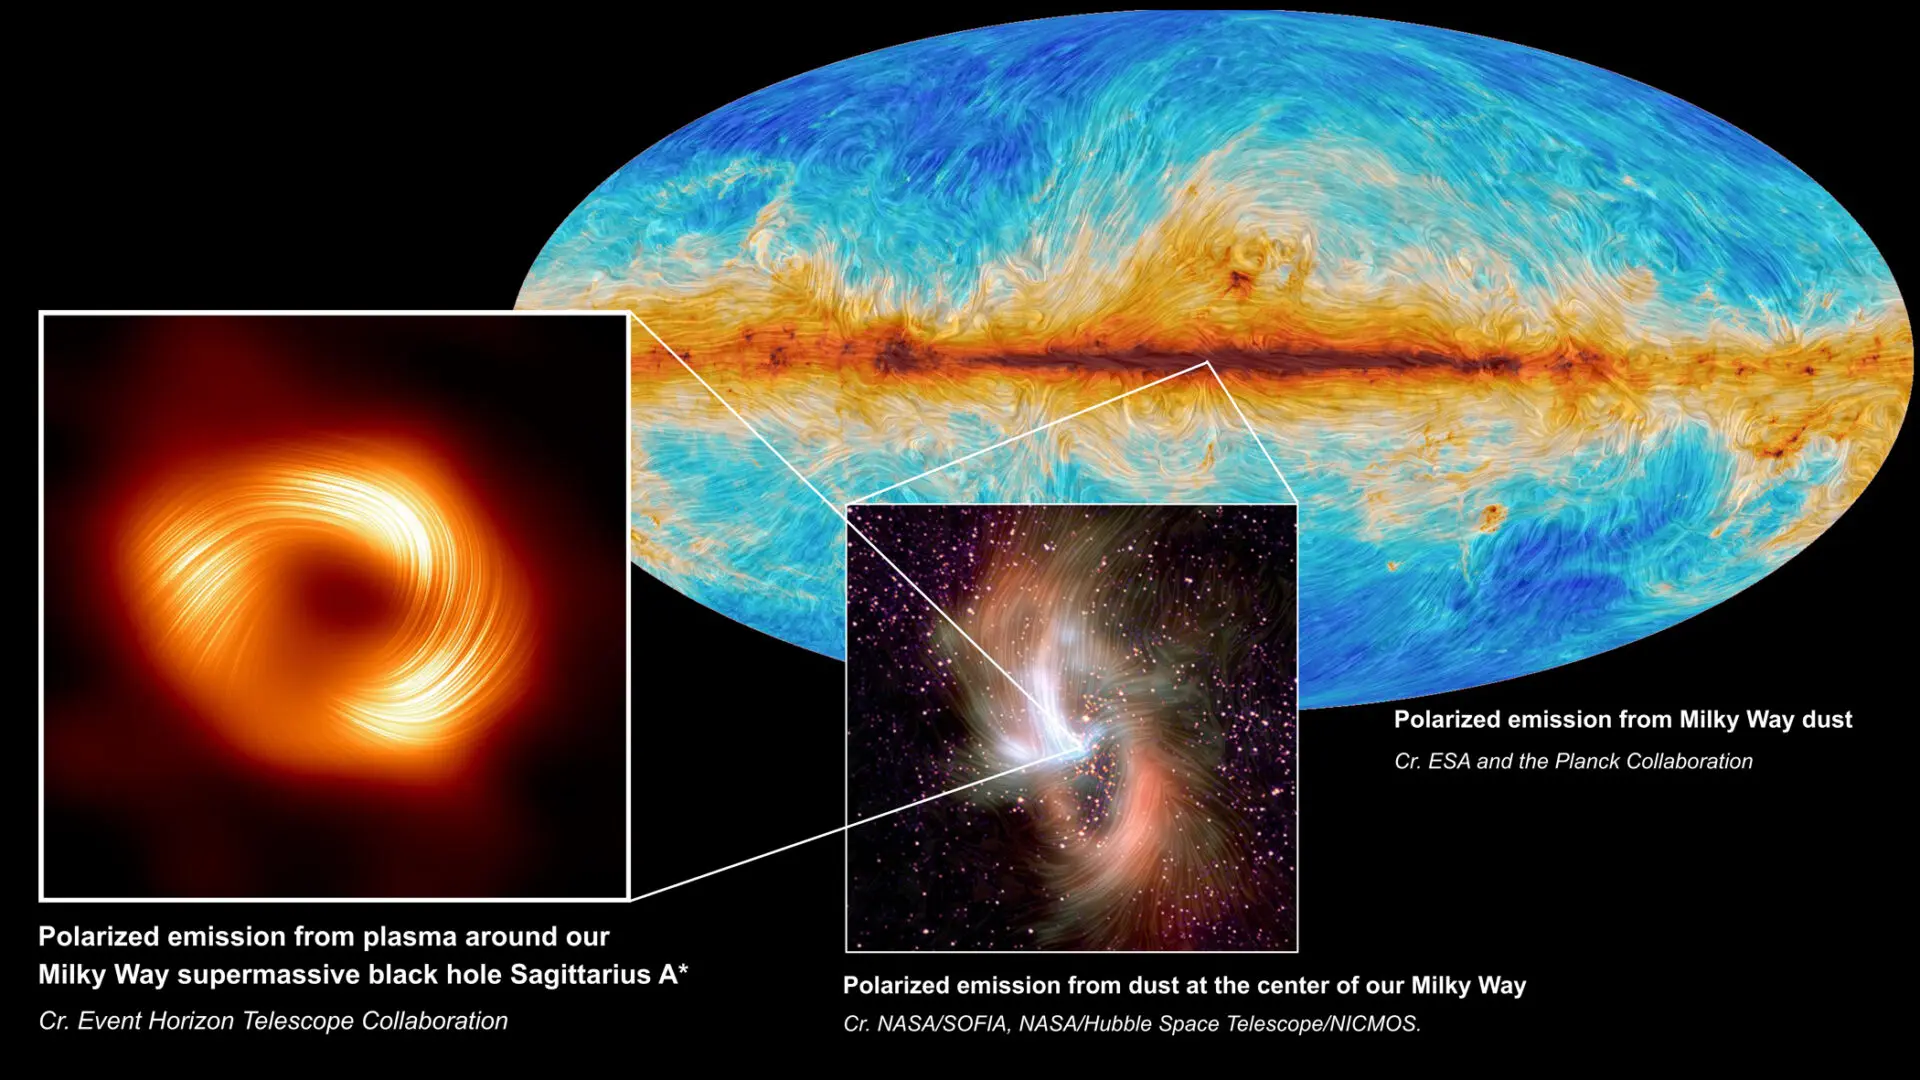

The Polarized Milky Way in Multiple Wavelengths

At left, the supermassive black hole at the center of the Milky Way Galaxy, Sagittarius A*, is seen in polarized light, the visible lines indicating the orientation of polarization, which is related to the magnetic field around the shadow of the black hole. At center, the polarized emission from the center of the Milky Way, as captured by SOFIA. At back right, the Planck Collaboration mapped polarized emission from dust across the Milky Way.

Credit: S. Issaoun, EHT Collaboration